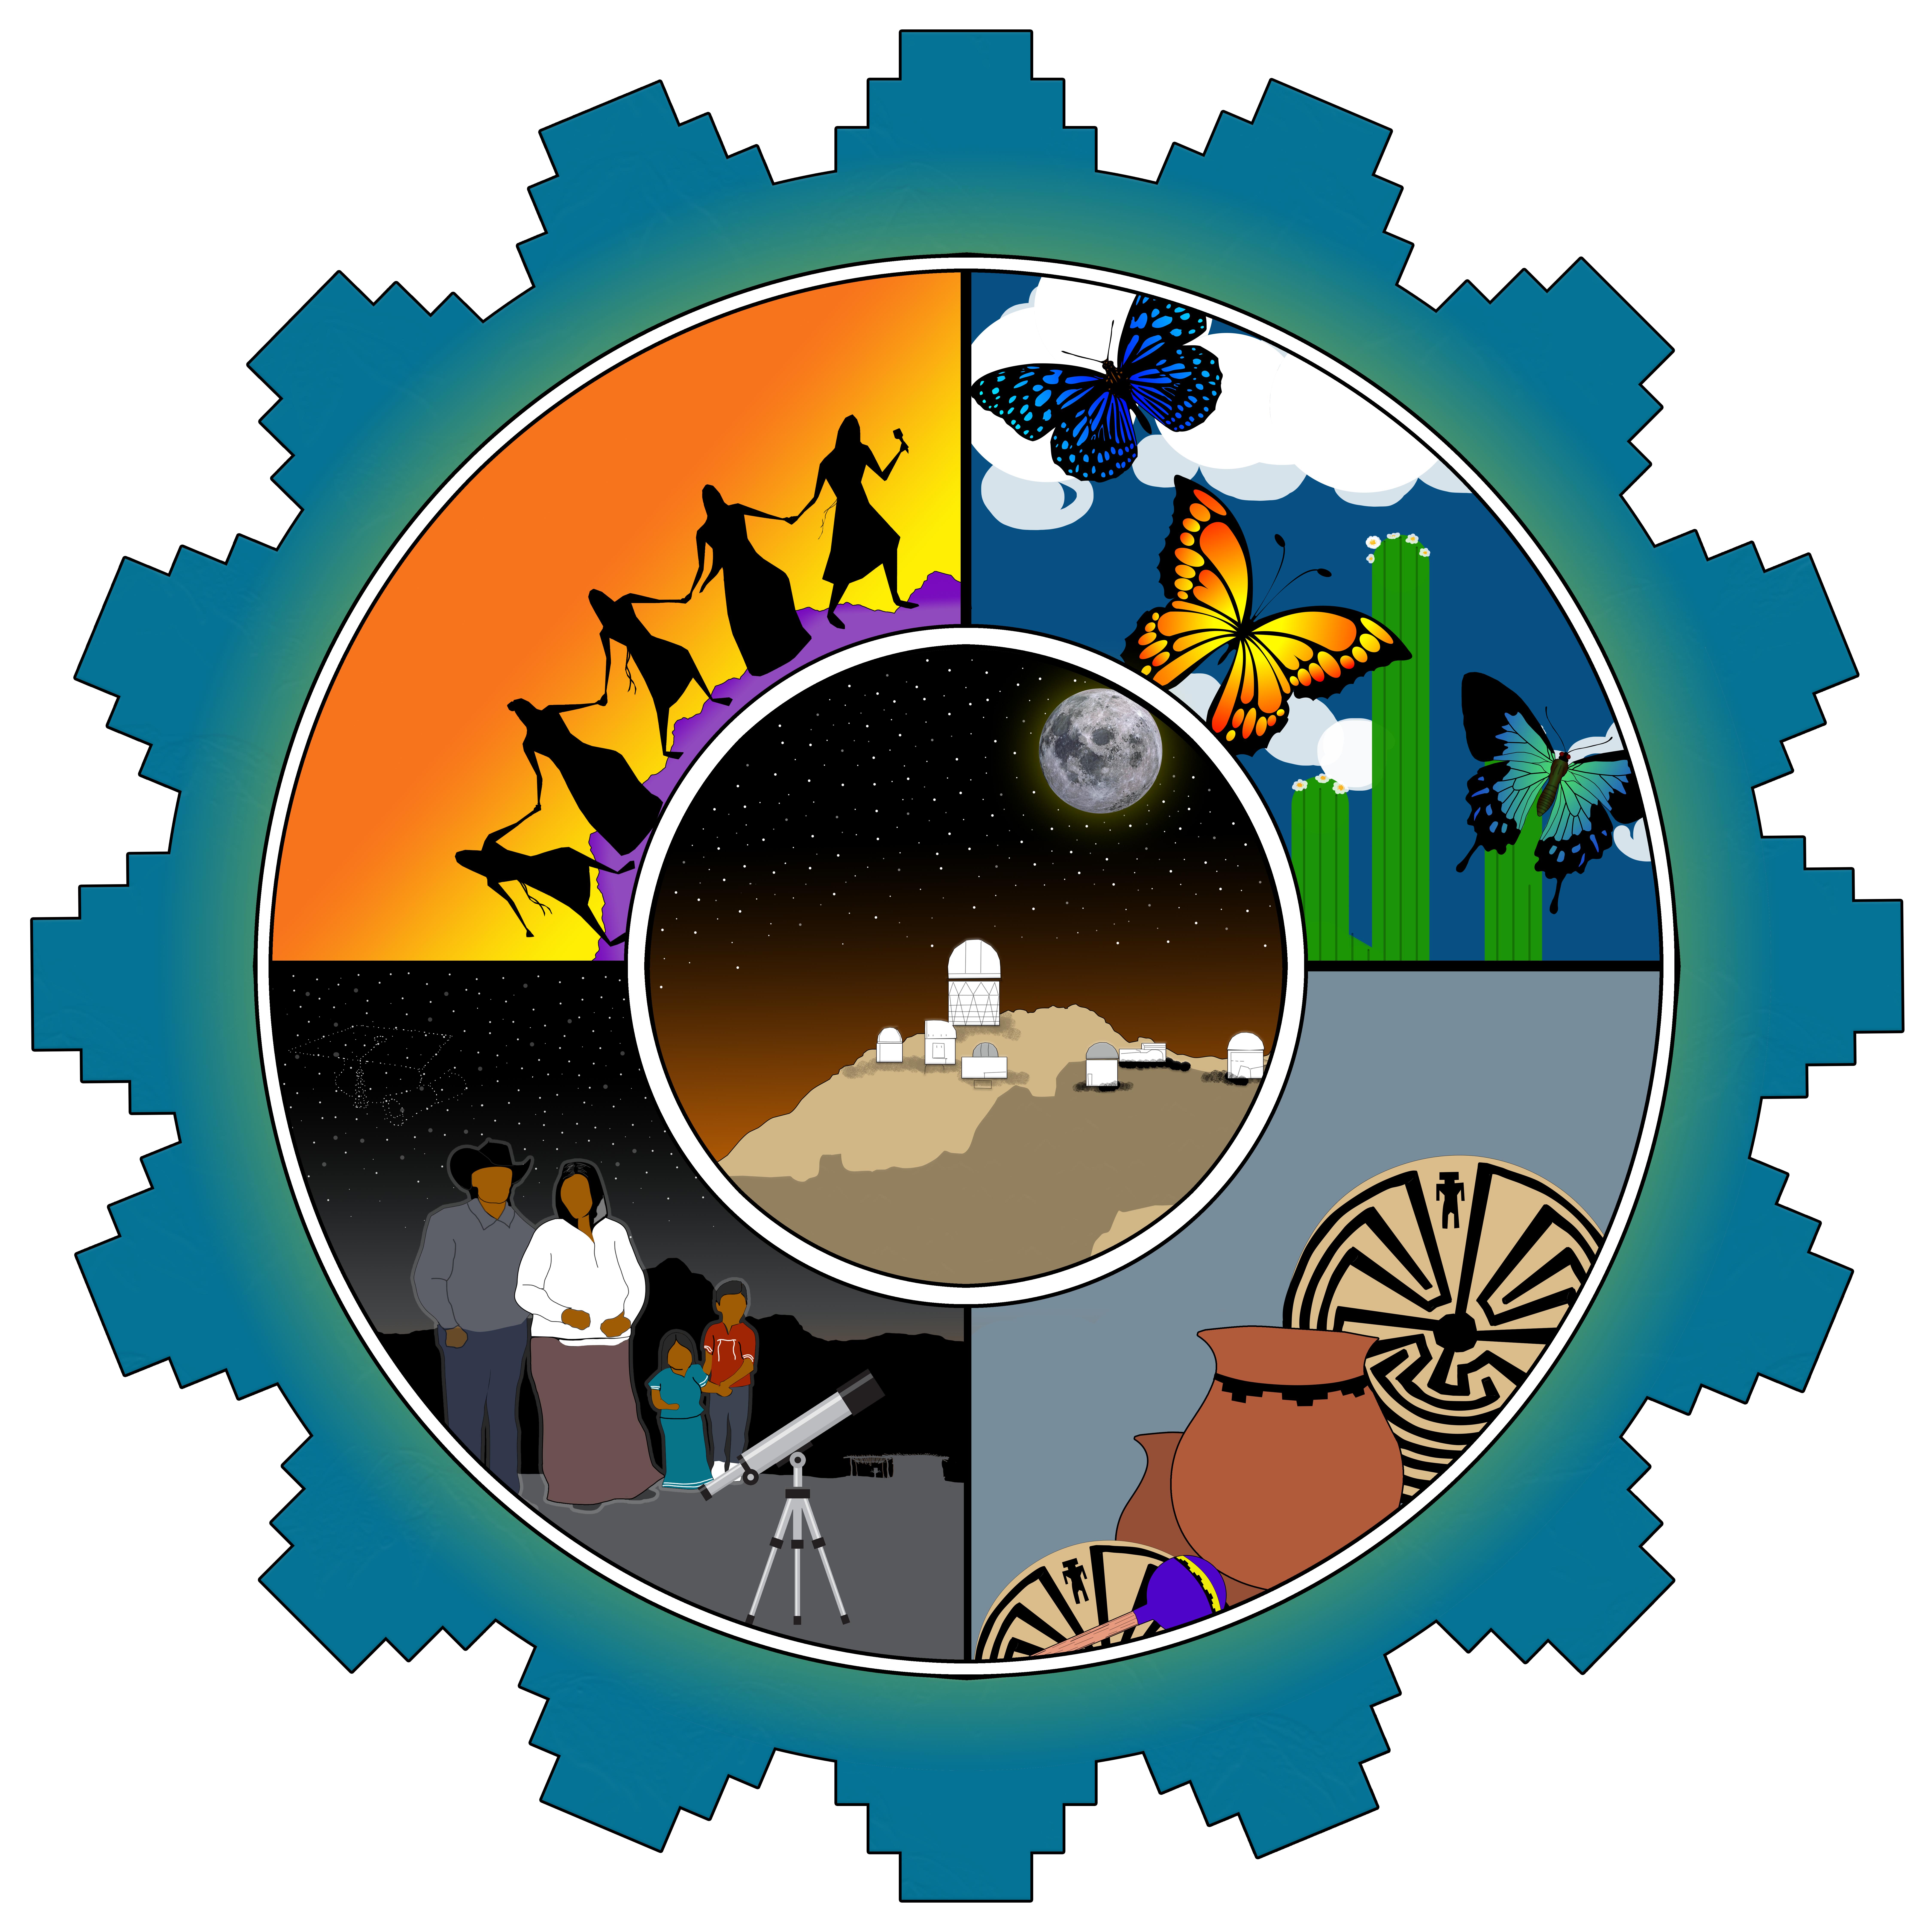

Tohono O'odham Artwork Created by Jeffery Antone Sr.

Tohono O'odham Artwork Created by Jeffery Antone Sr., Gu Vo District on the Tohono O’odham Nation.

Artist's Statement:

“This logo that I created represents the Traditions, the beauty, the artistic ability and the guidance of the Tohono O’odham people. All of these I just mentioned surround the Kitt Peak National Observatory that is located on the Tohono O’odham Nation. The observatory shows a lot of respect to its surroundings and to the people of the Nation. Each section of this logo shows a certain importance of the Nation, as you can see the friendship dance that can be seen in our ceremonies and in our artwork (baskets, pottery and paintings). We also see the guidance of our families who encourage their children to get a better education and with the help of the observatory some can be guided to search for the stars. This symbol also represents the four directions which is also very important in the O’odham culture.”

Credit: NOIRLab/NSF/AURA/J. Antone Sr.